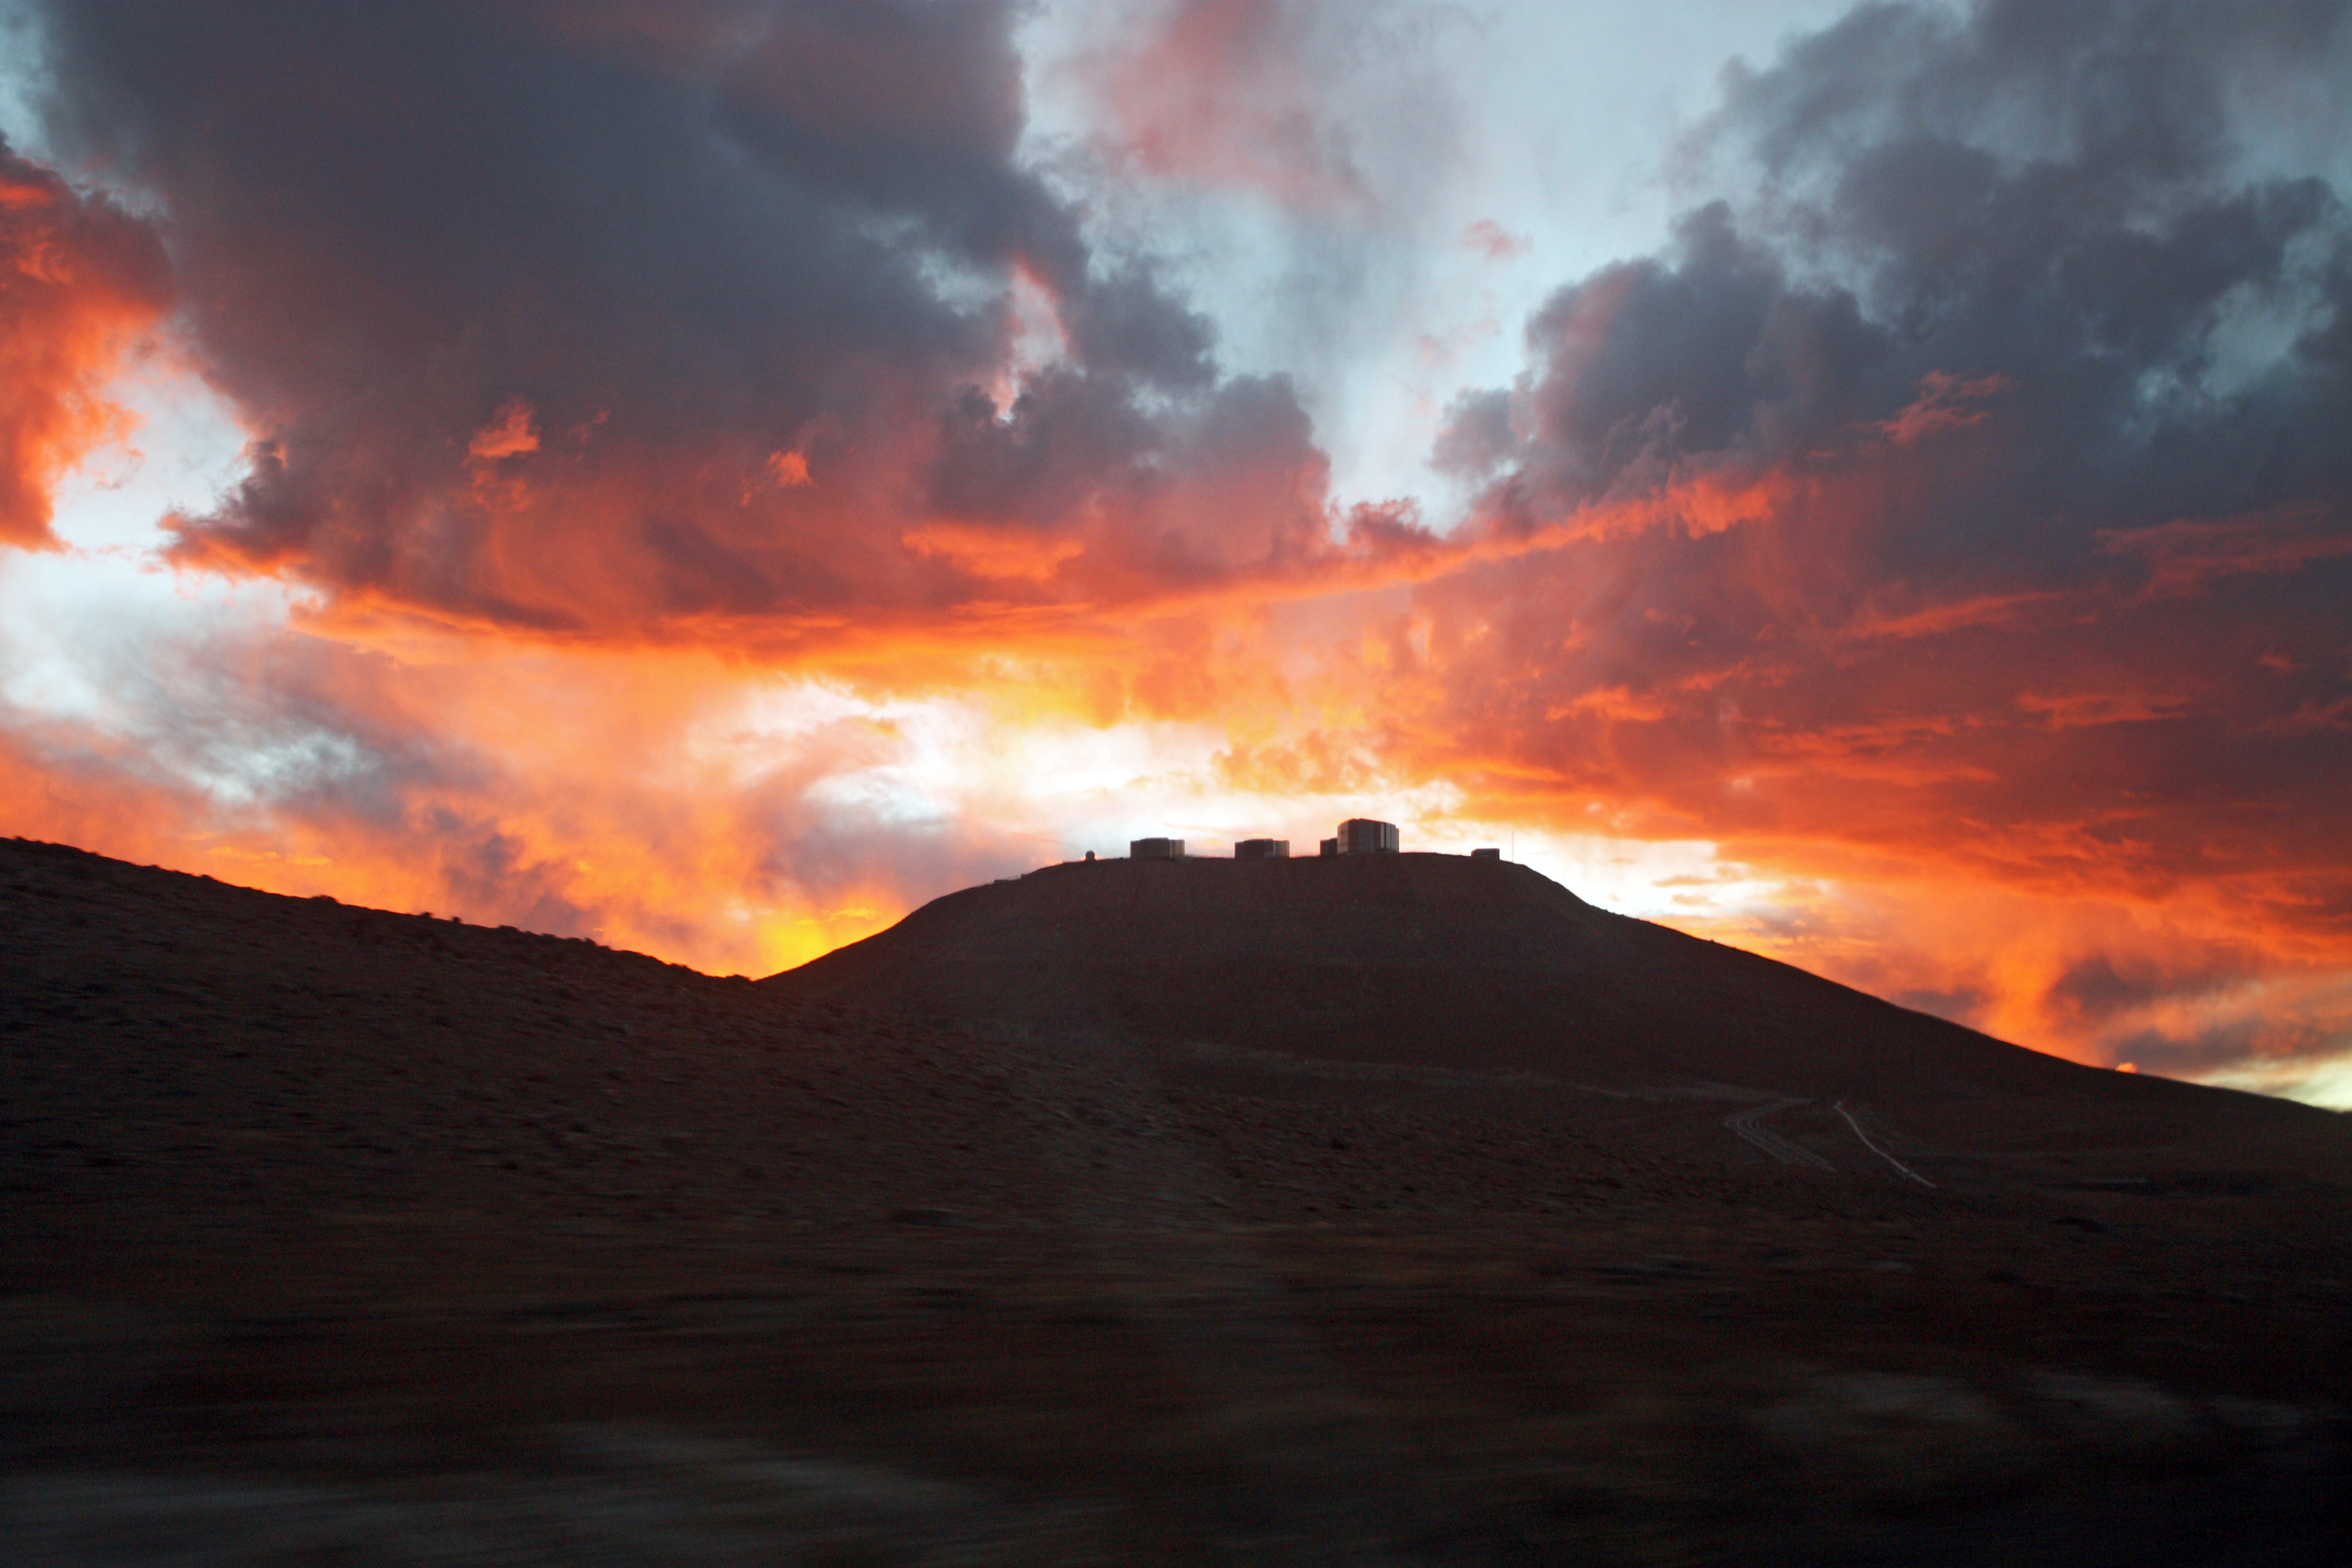

Very large silhouette at sunset

The Very Large Telescope (VLT) atop the 2600-metre-high Cerro Paranal is silhouetted by the sky at sunset.

Credit: ESO/T. Schmidt